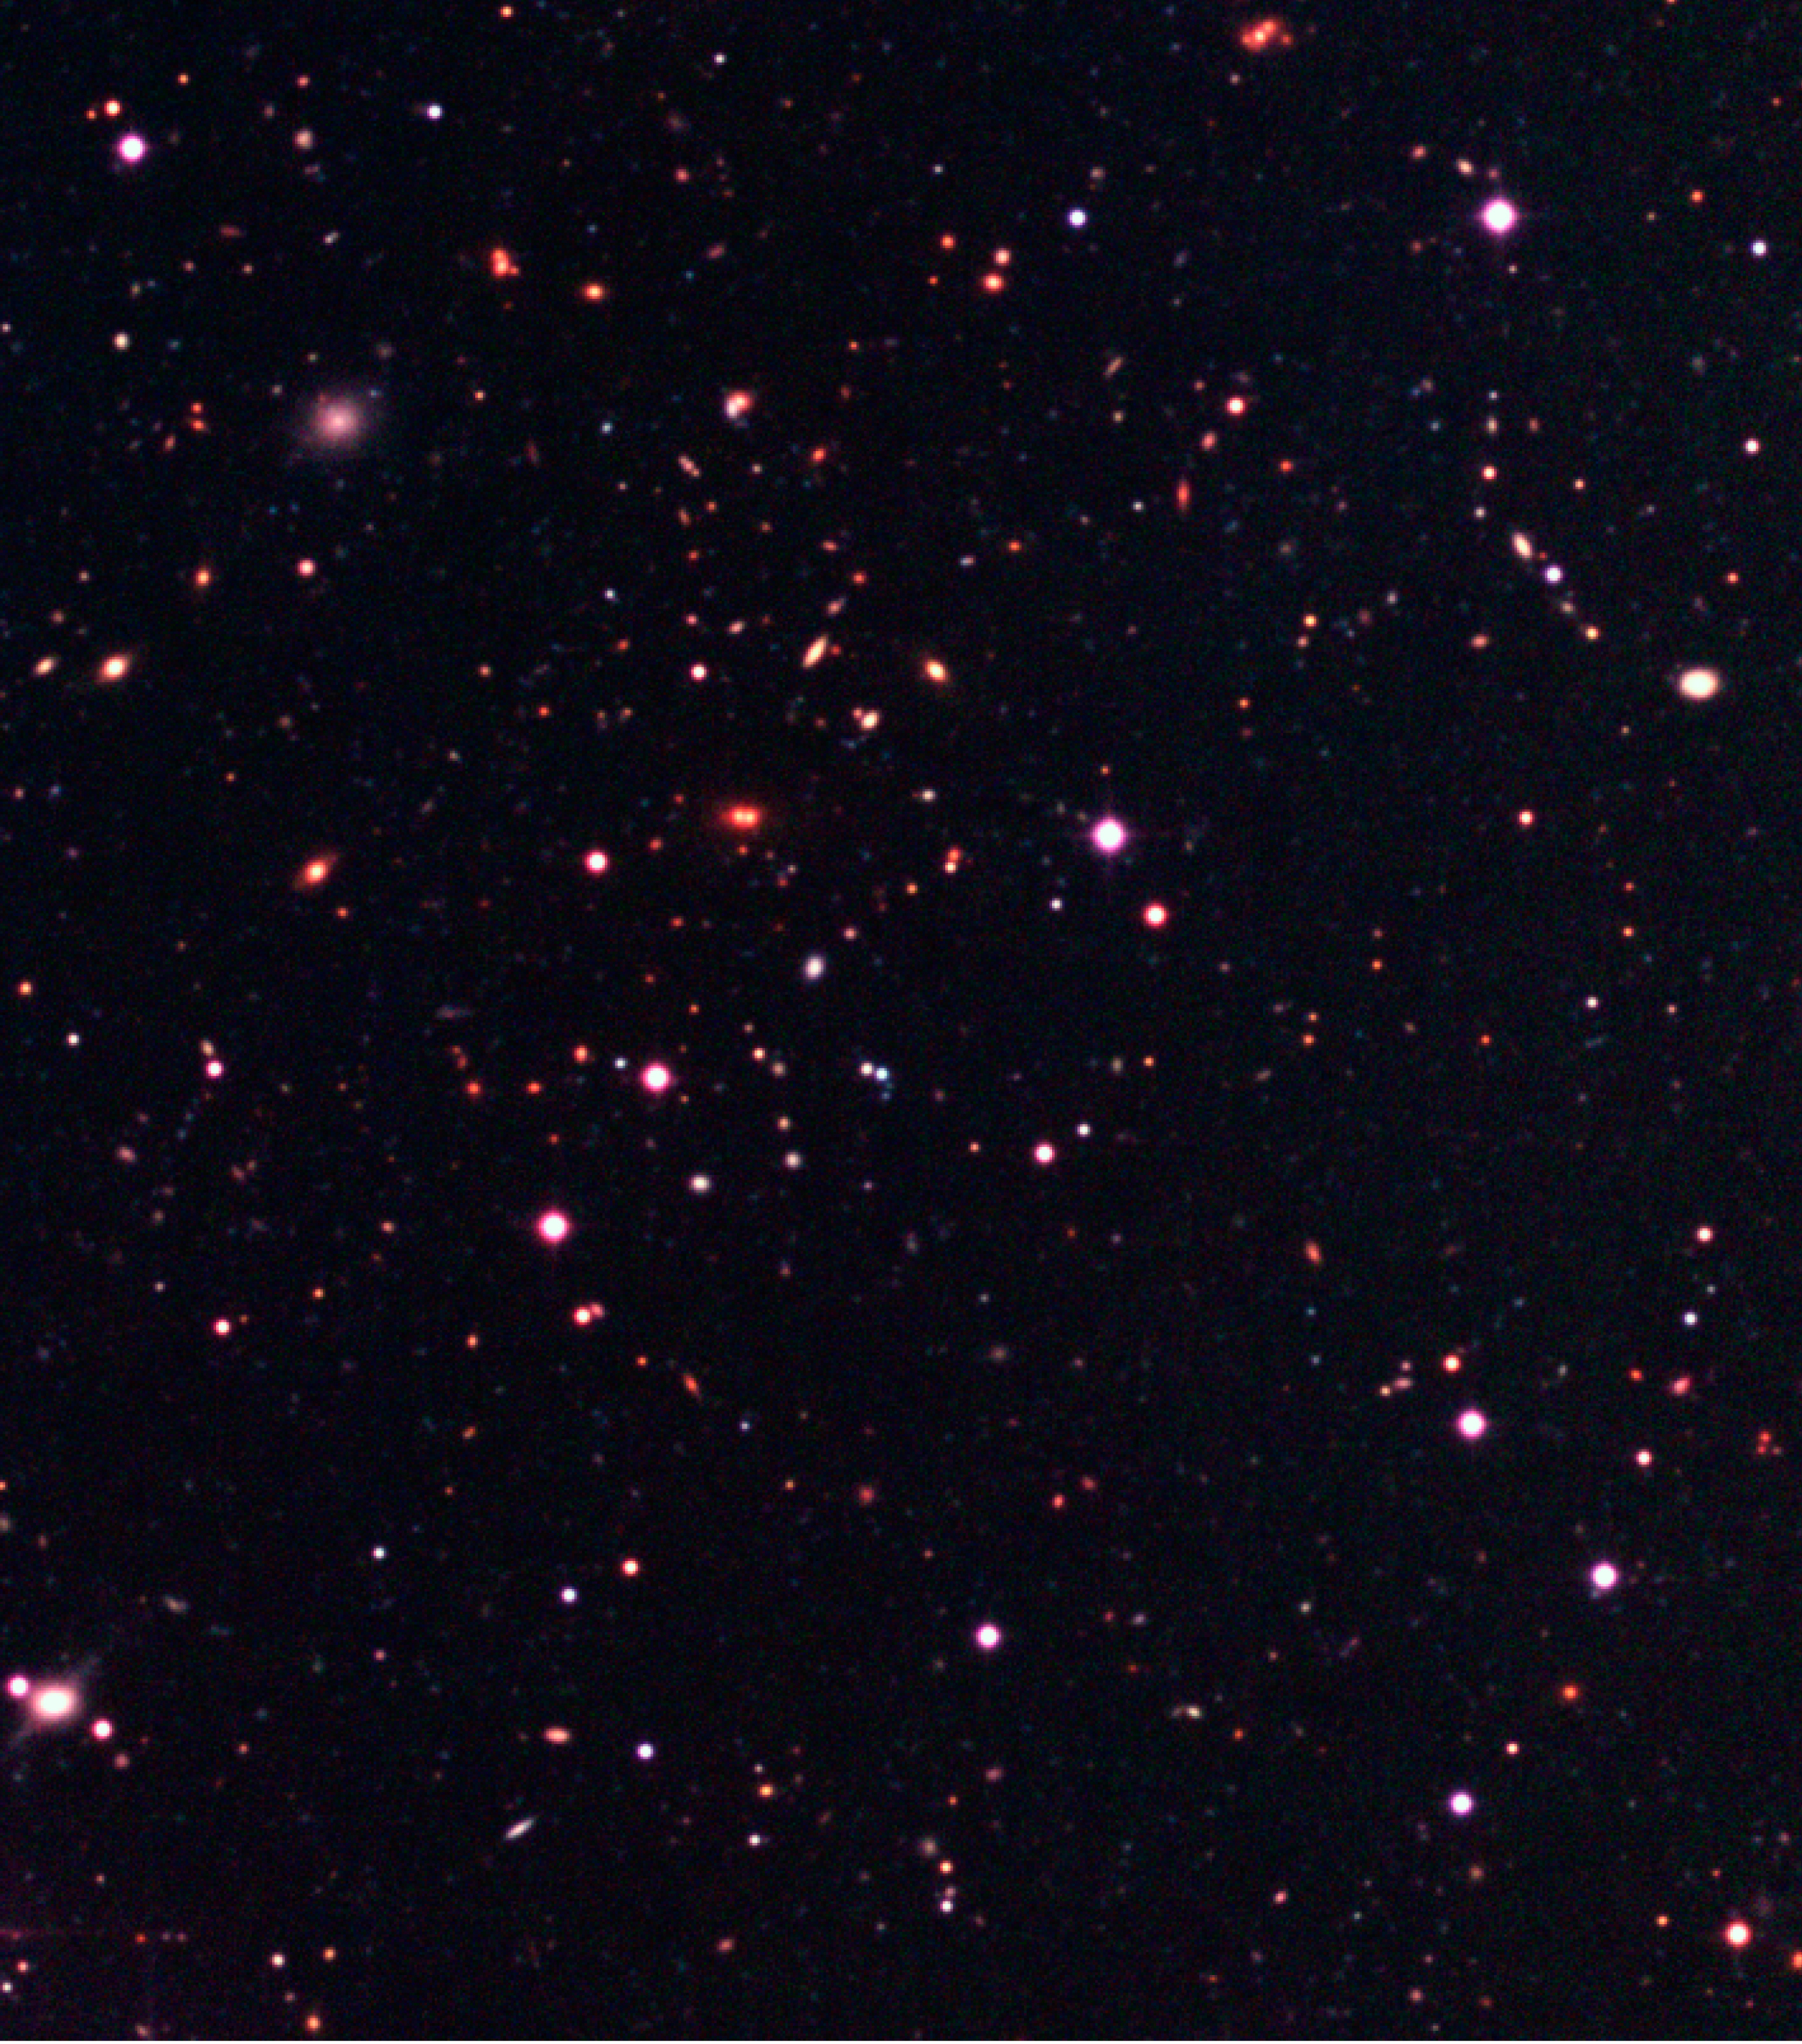

Galaxy cluster in the Capodimonte Deep Field

This is an enlargement of a galaxy cluster of the Capodimonte Deep Field, which most members are located in the north-east quadrant (upper left) and have a reddish colour. The nebulous object to the upper left is a dwarf galaxy of spheroidal shape. The red object, located near the centre of the field and resembling a double star, is very likely a gravitational lens. Some of the very red, point-like objects in the field may be distant quasars, very-low mass stars or, possibly, relatively nearby brown dwarf stars. The field shown covers 1380 x 1630 pixels, or 5.5 x 6.5 arcmin 2.

Technical information: this image displays selected areas of the field shown in ESO Press Photo eso0116a at the original WFI scale, hereby also demonstrating the enormous amount of information contained in these wide-field images. North is up and East is left.

Credit: ESO